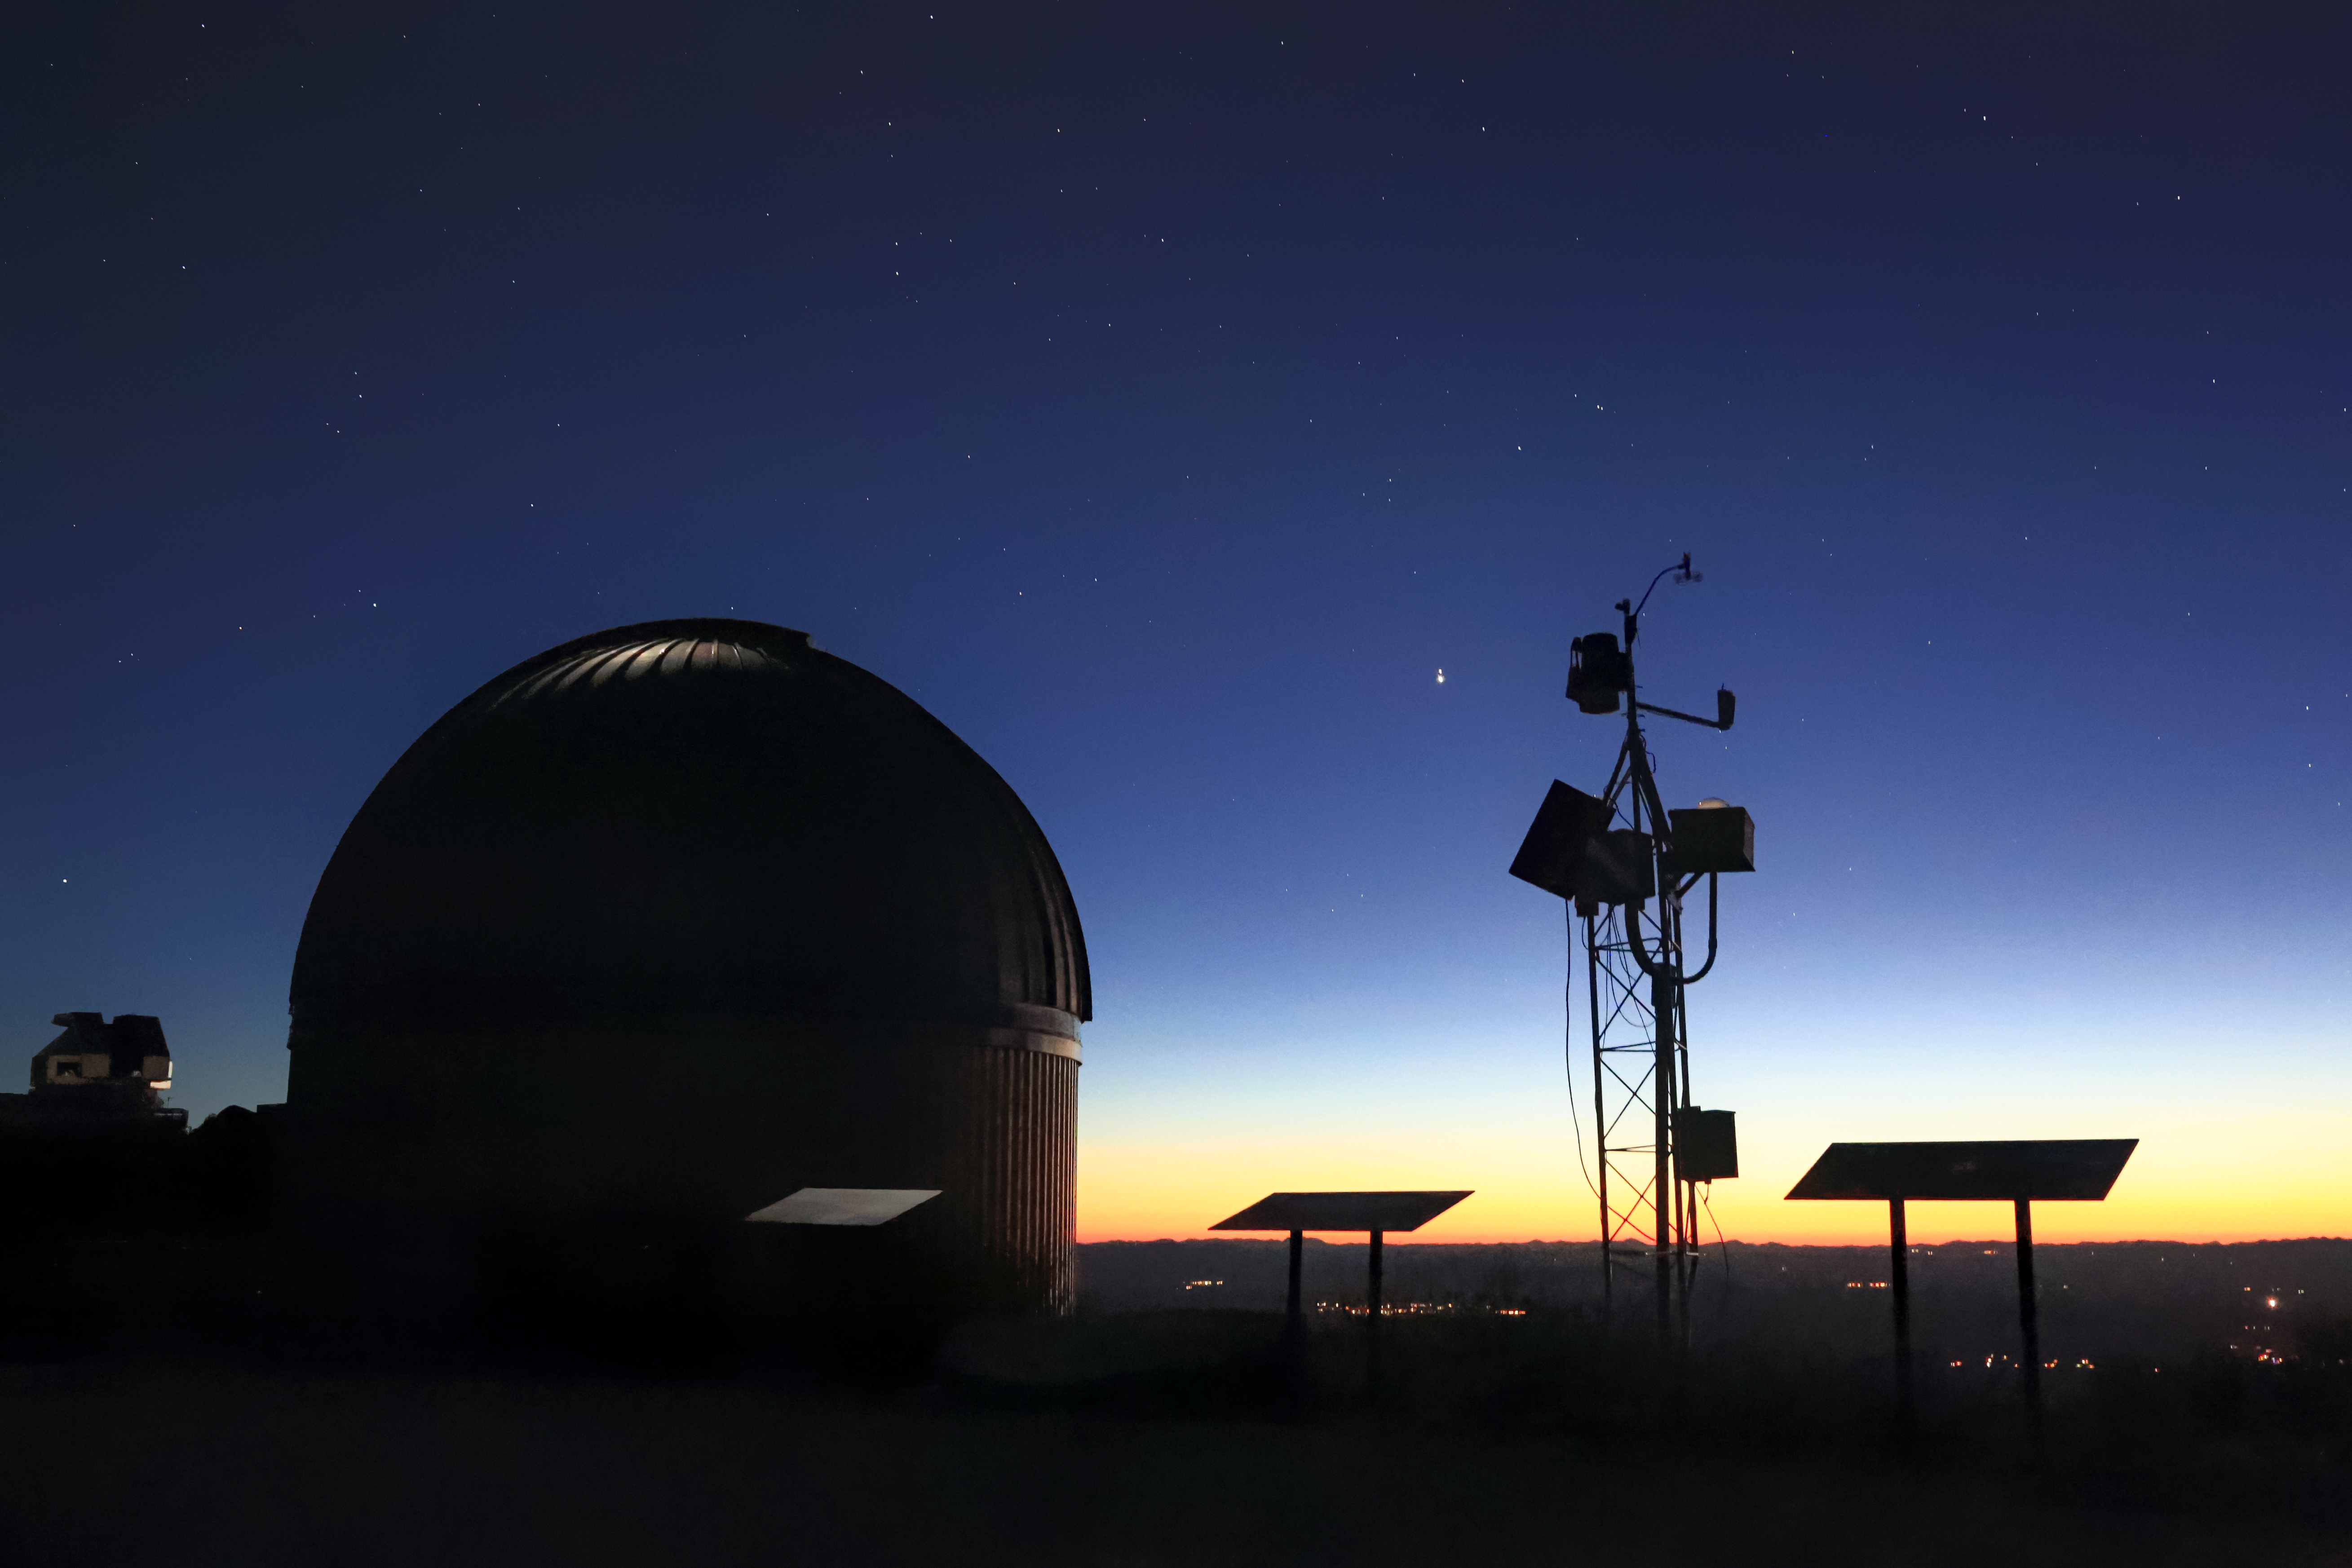

The Great 2020 Conjunction from KPNO

In December 2020 Jupiter and Saturn appear closer in the sky to one another in the nighttime sky than they have for 800 years! Seen from Earth, Jupiter and Saturn seem to be on top of each other, but the two planets are actually 734 million kilometers (456 million miles) apart. An event such as this, when the two largest gas giant planets in our Solar System pass close to each other in the sky, is known as a great conjunction. This photo was taken at the SARA-North Telescope at Kitt Peak National Observatory 20 December 2020

Credit: Peter Mack/SARA Observatory/NOIRLab/NSF/AURA